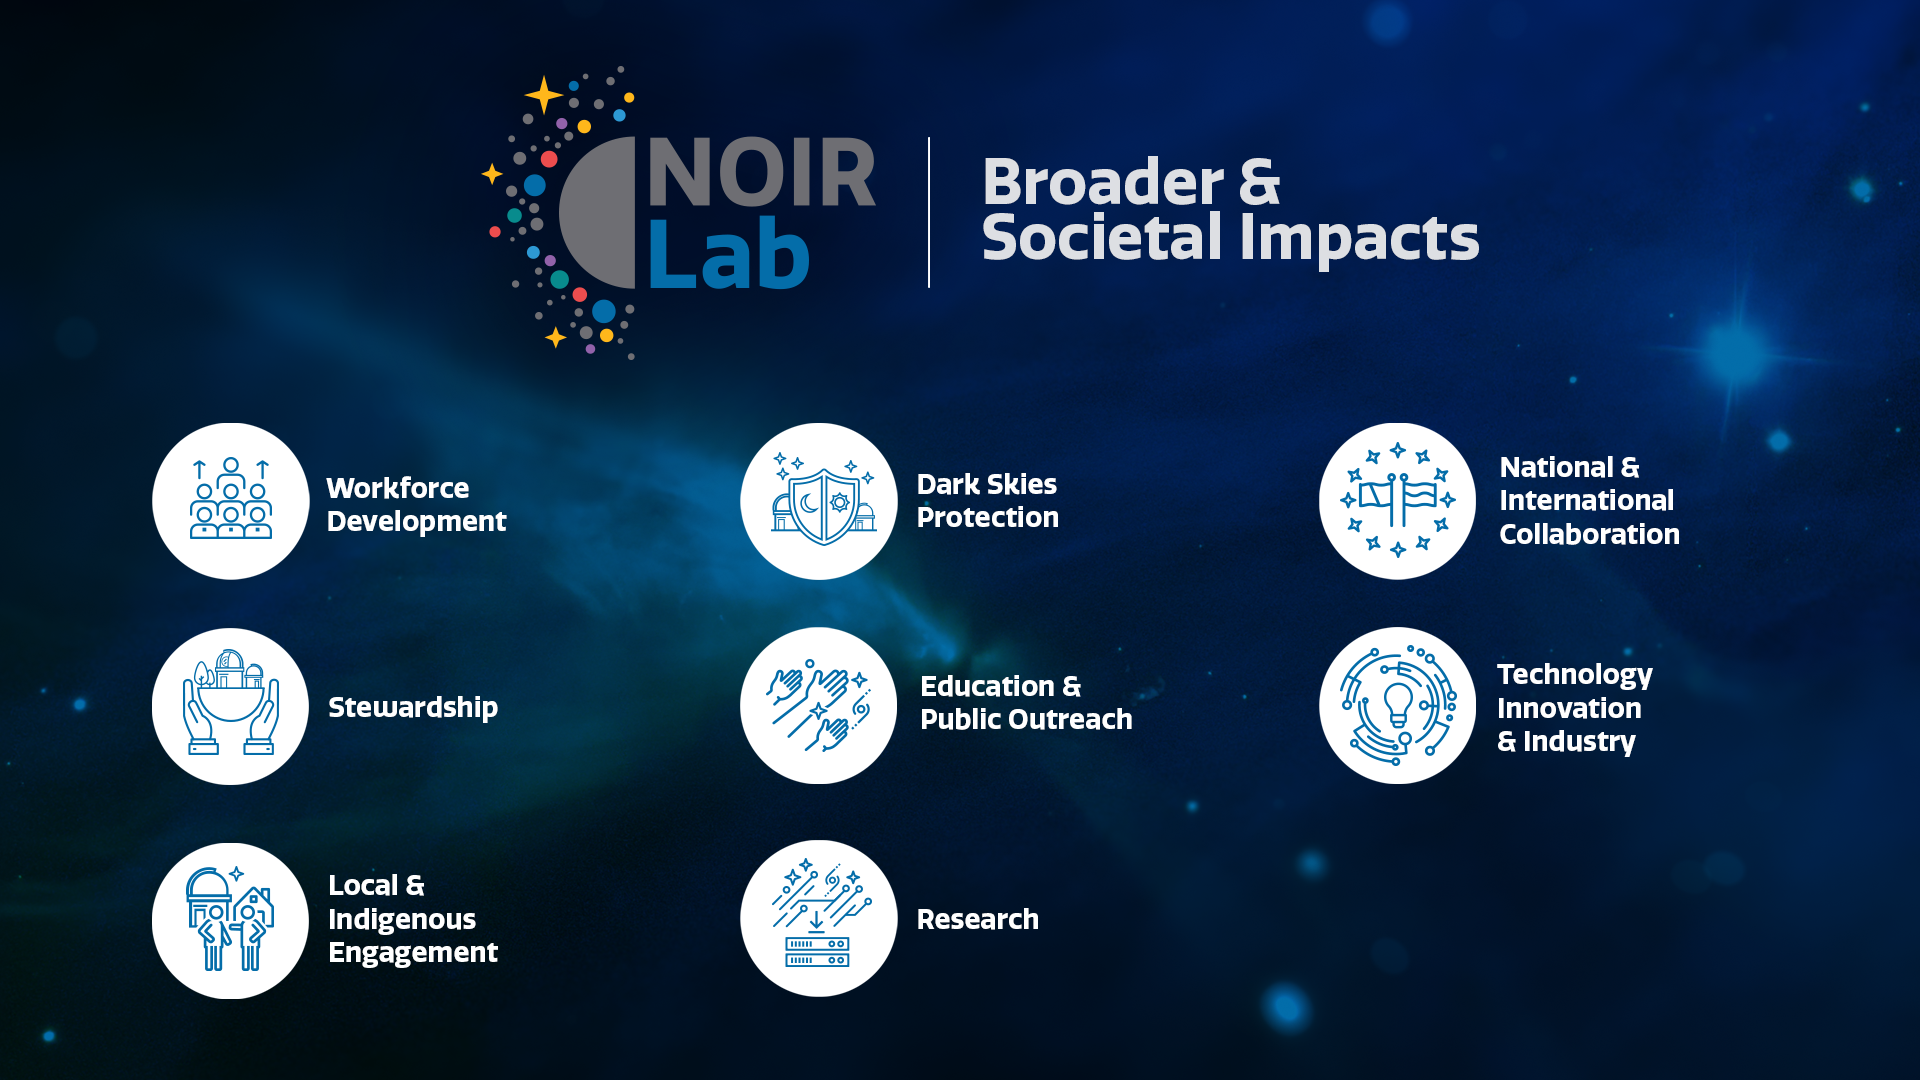

Steward of Earth and Sky

Part of the Foundational Diagrams collection.

Credit: NOIRLab